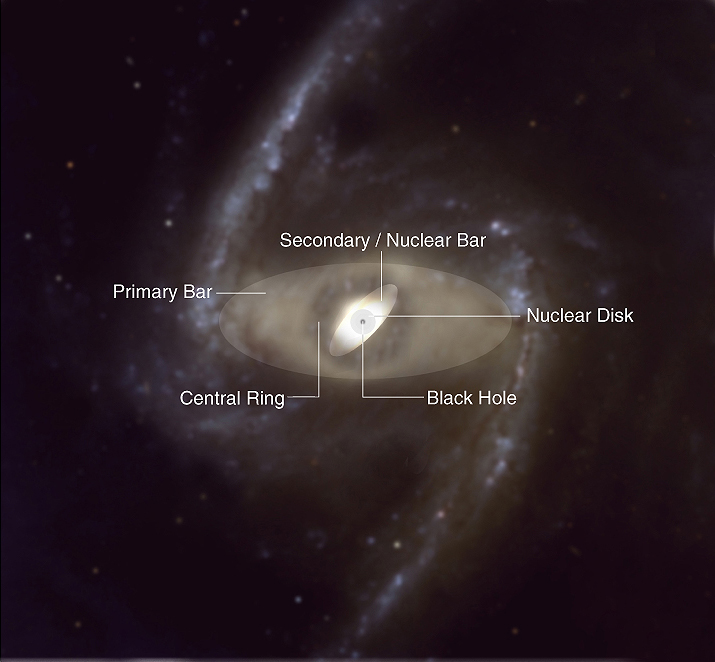

Structural components of a double-barred spiral galaxy

This is a schematic drawing of the various components of a double-barred galaxy.

Credit: ESO